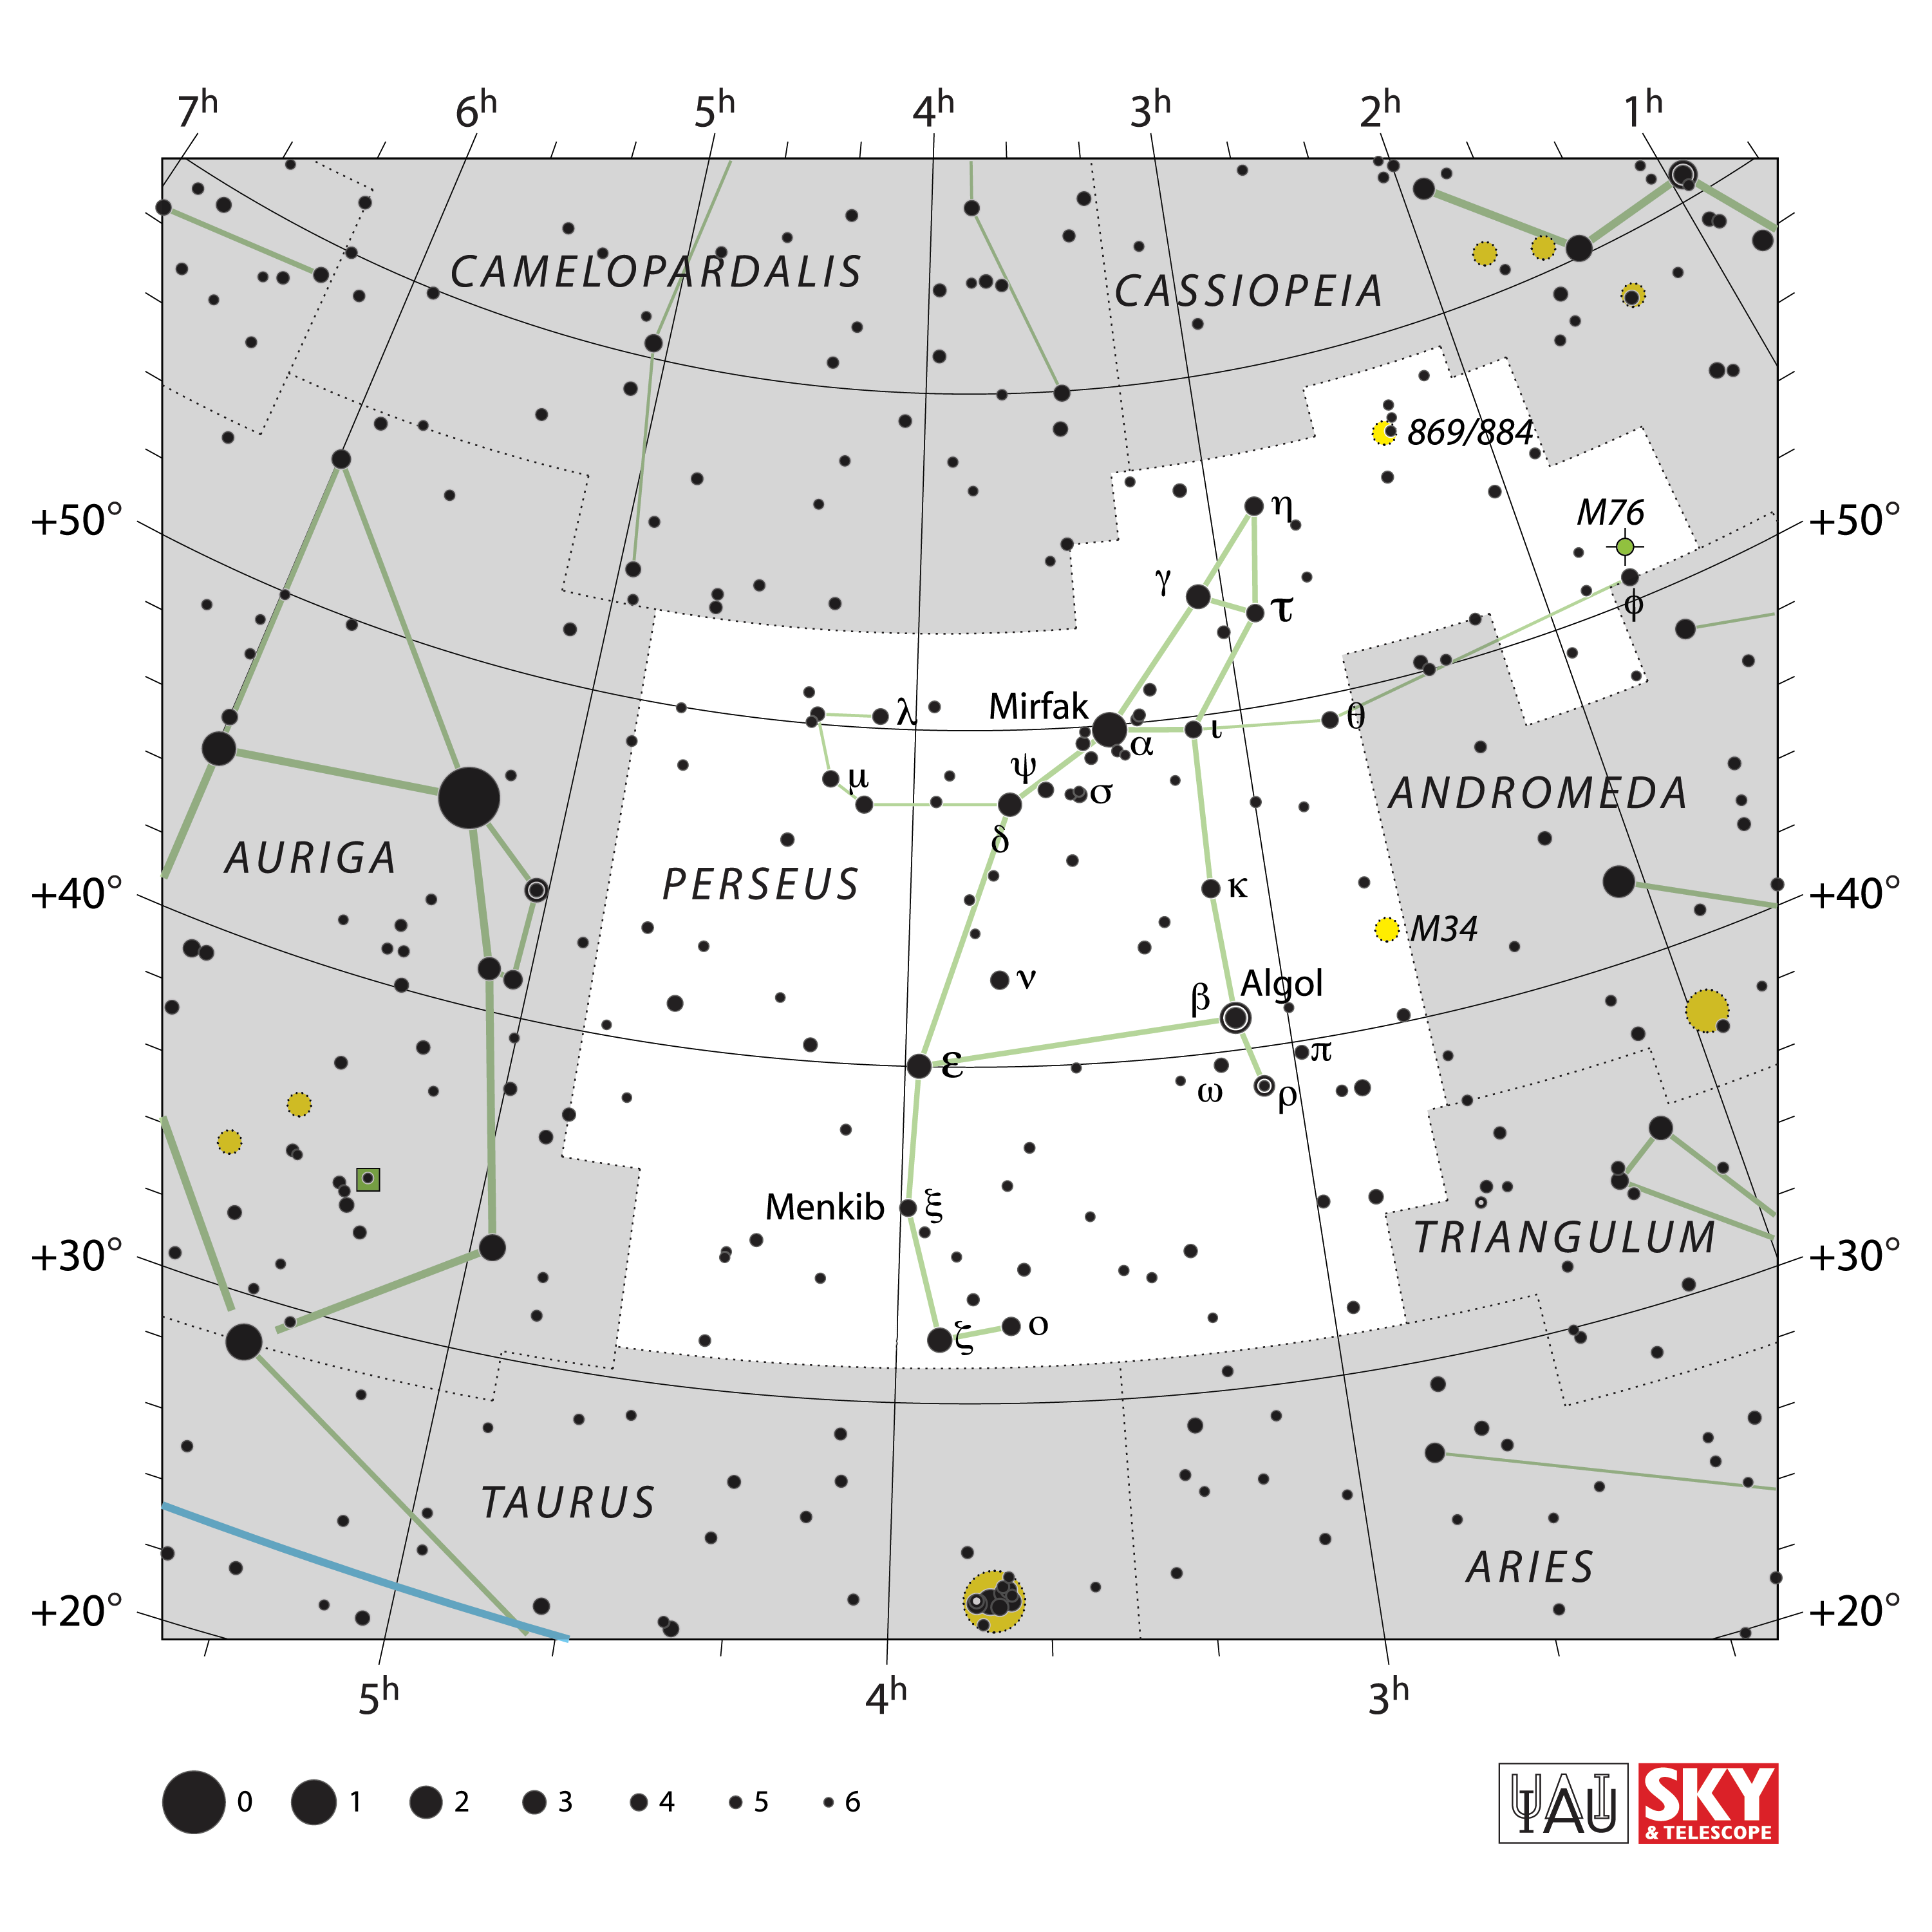

Perseus

Credit: IAU and Sky & Telescope